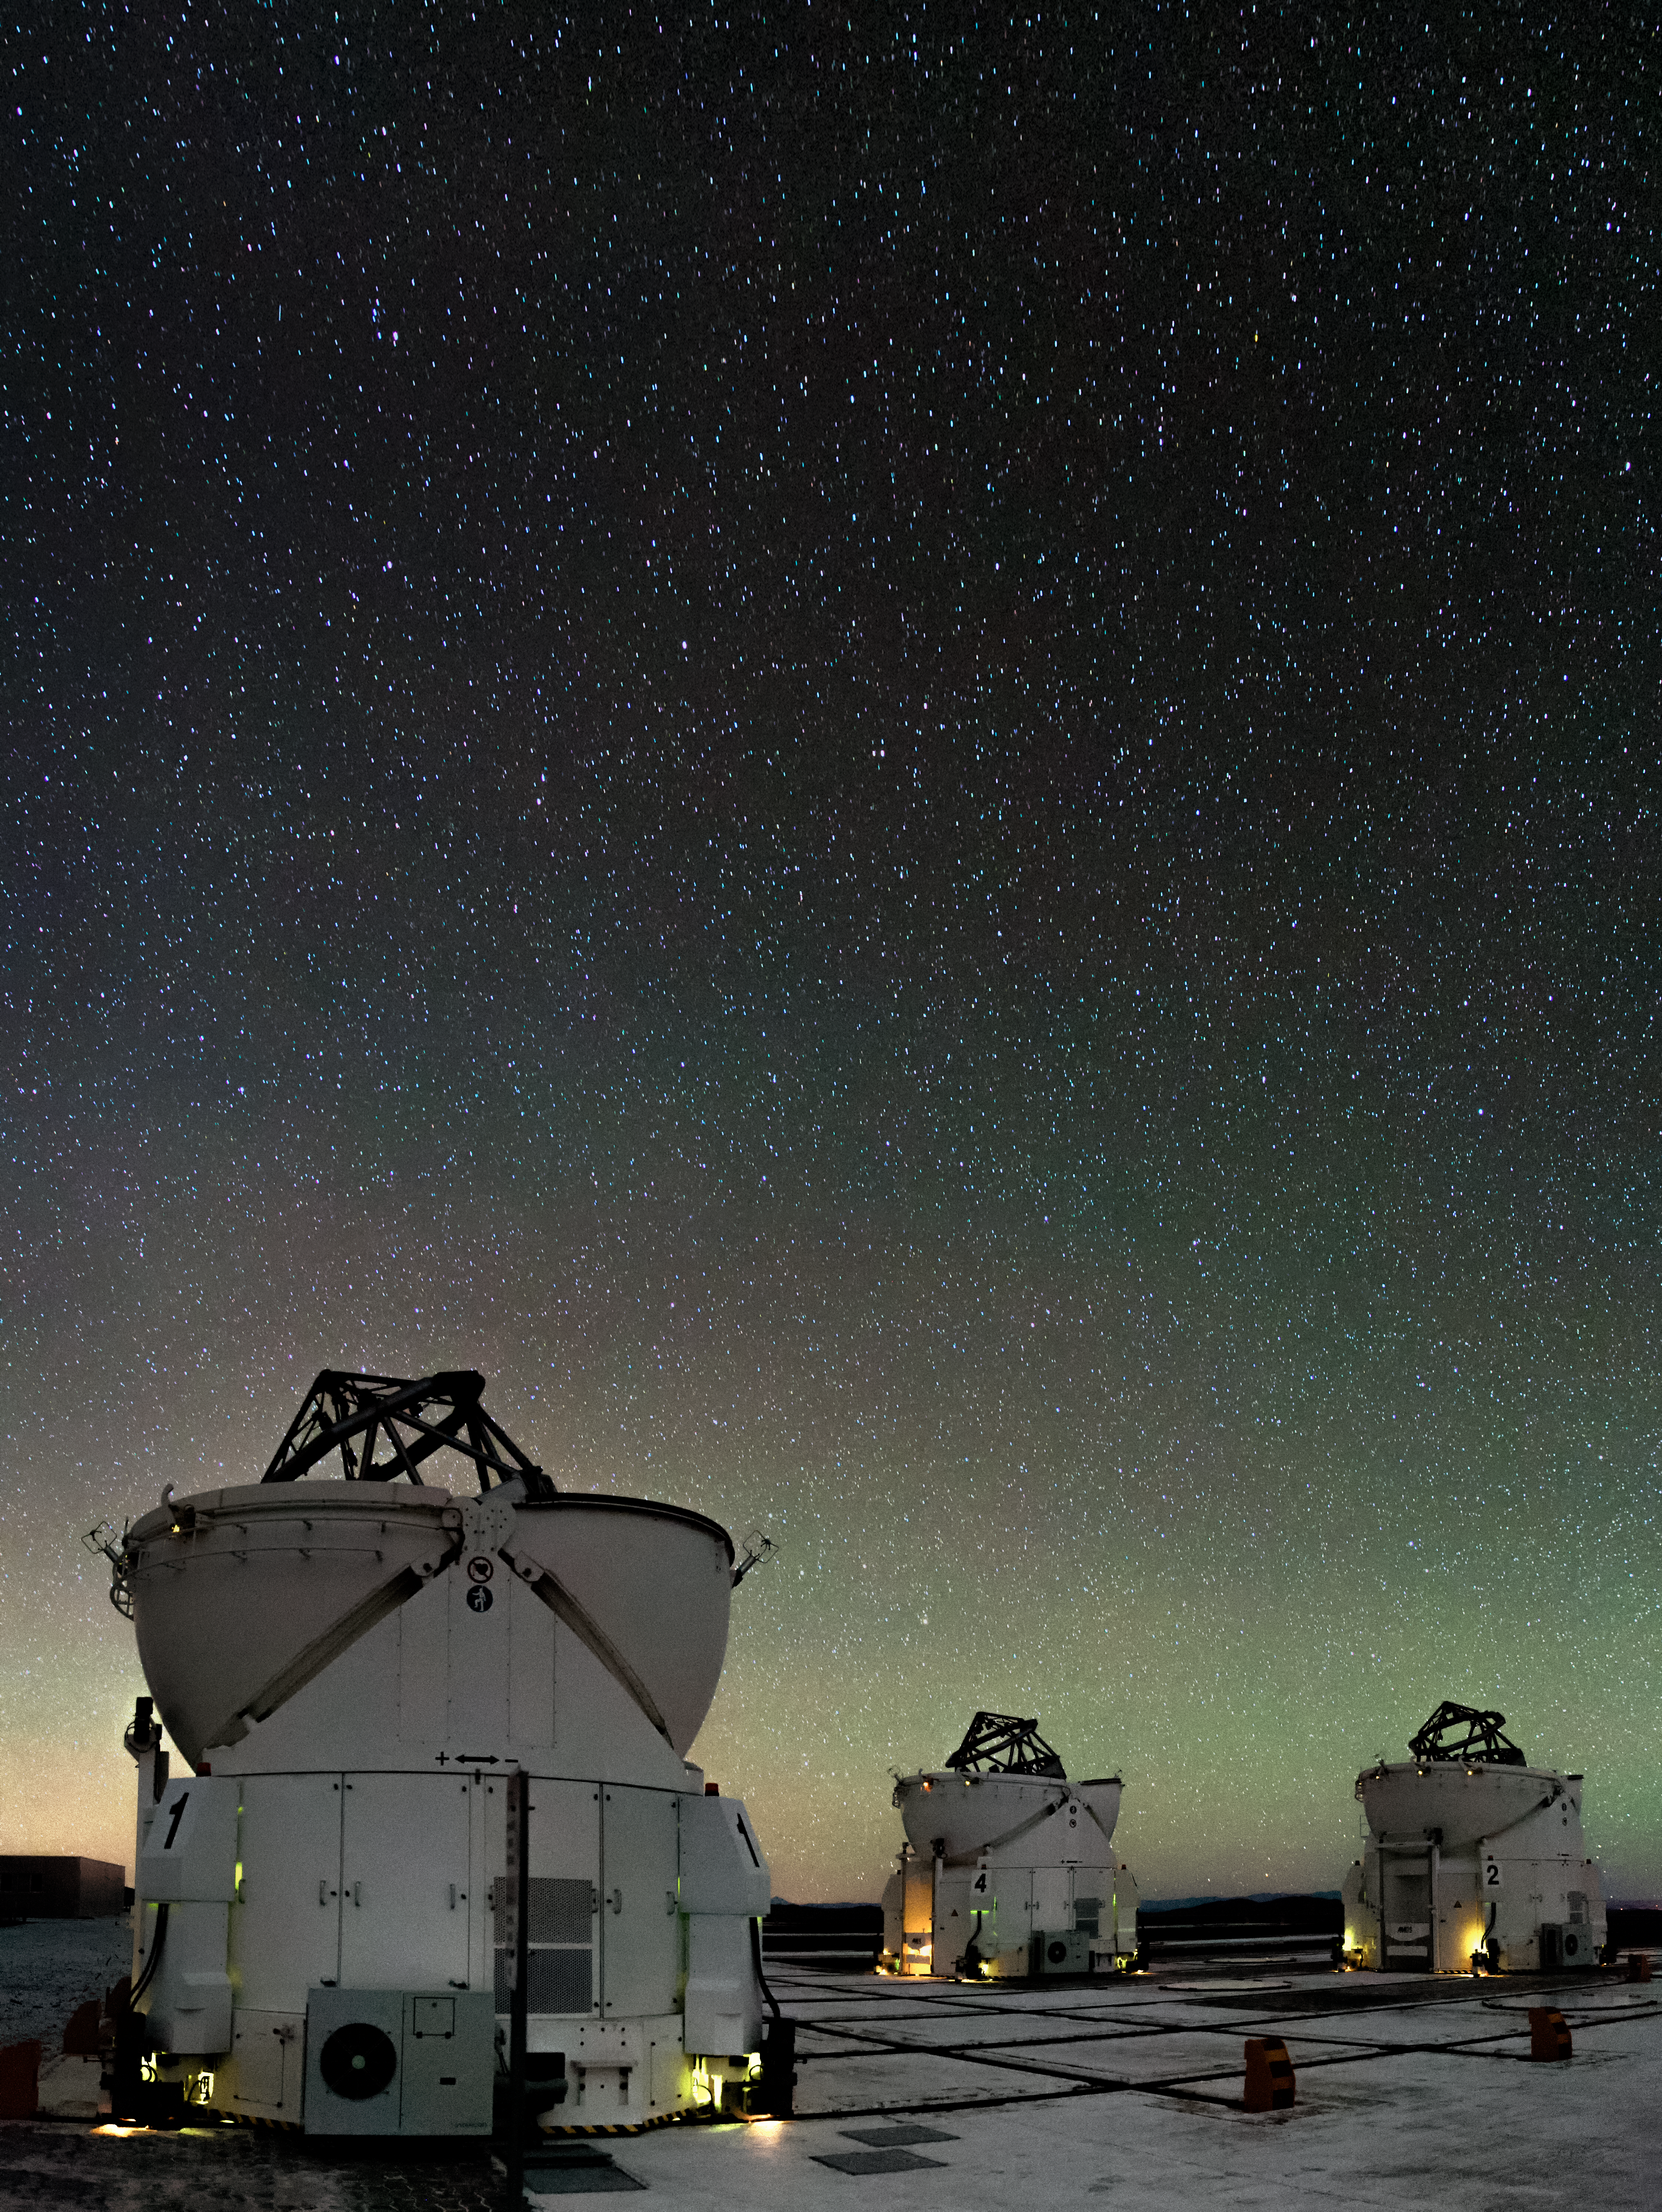

Auxiliary opens

In the foreground we can see three of the four movable 1.8-metre Auxiliary Telescopes available at the Very Large Telescope (VLT), operating with the dome open, whilst in the background a strong green airglow is clearly visible. The ESO-operated VLT is based at the Cerro Paranal site in the Atacama Desert in northern Chile.

Credit: ESO/M. Claro